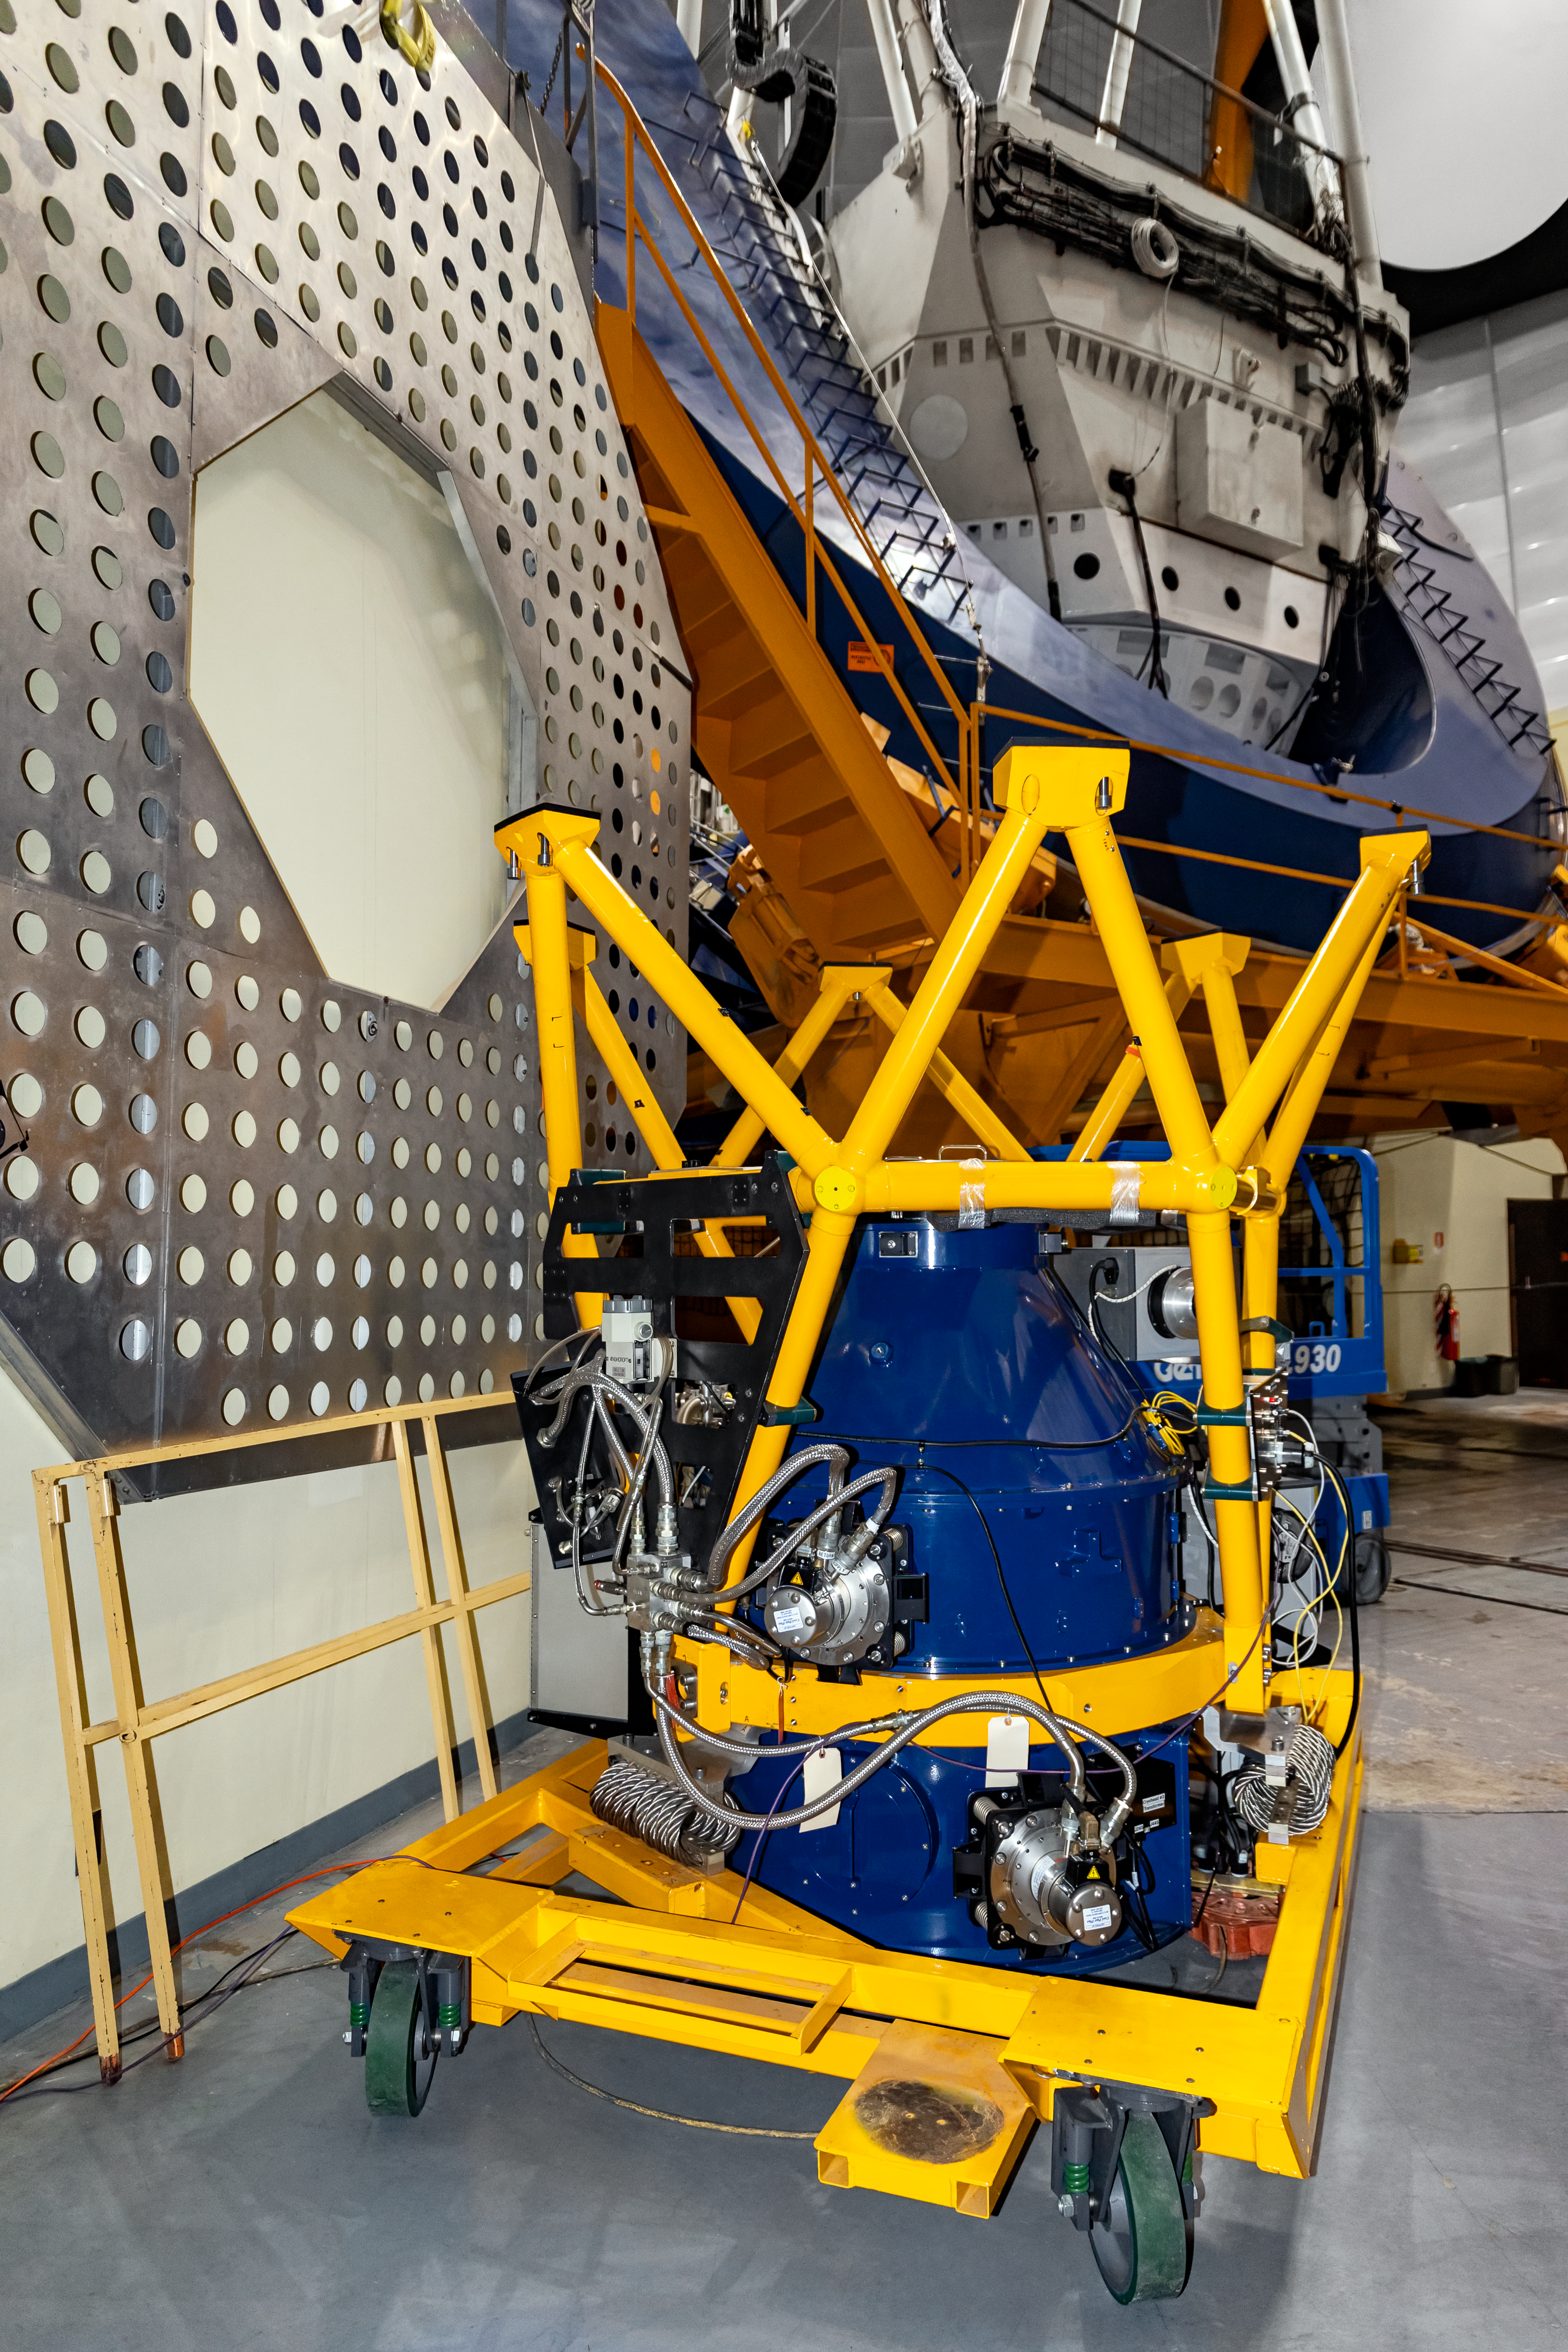

NEWFIRM

The instrument NEWFIRM to be installed on the Víctor M. Blanco 4-meter Telescope at Cerro Tololo Inter-American Observatory.

Credit: CTIO/NOIRLab/NSF/AURA